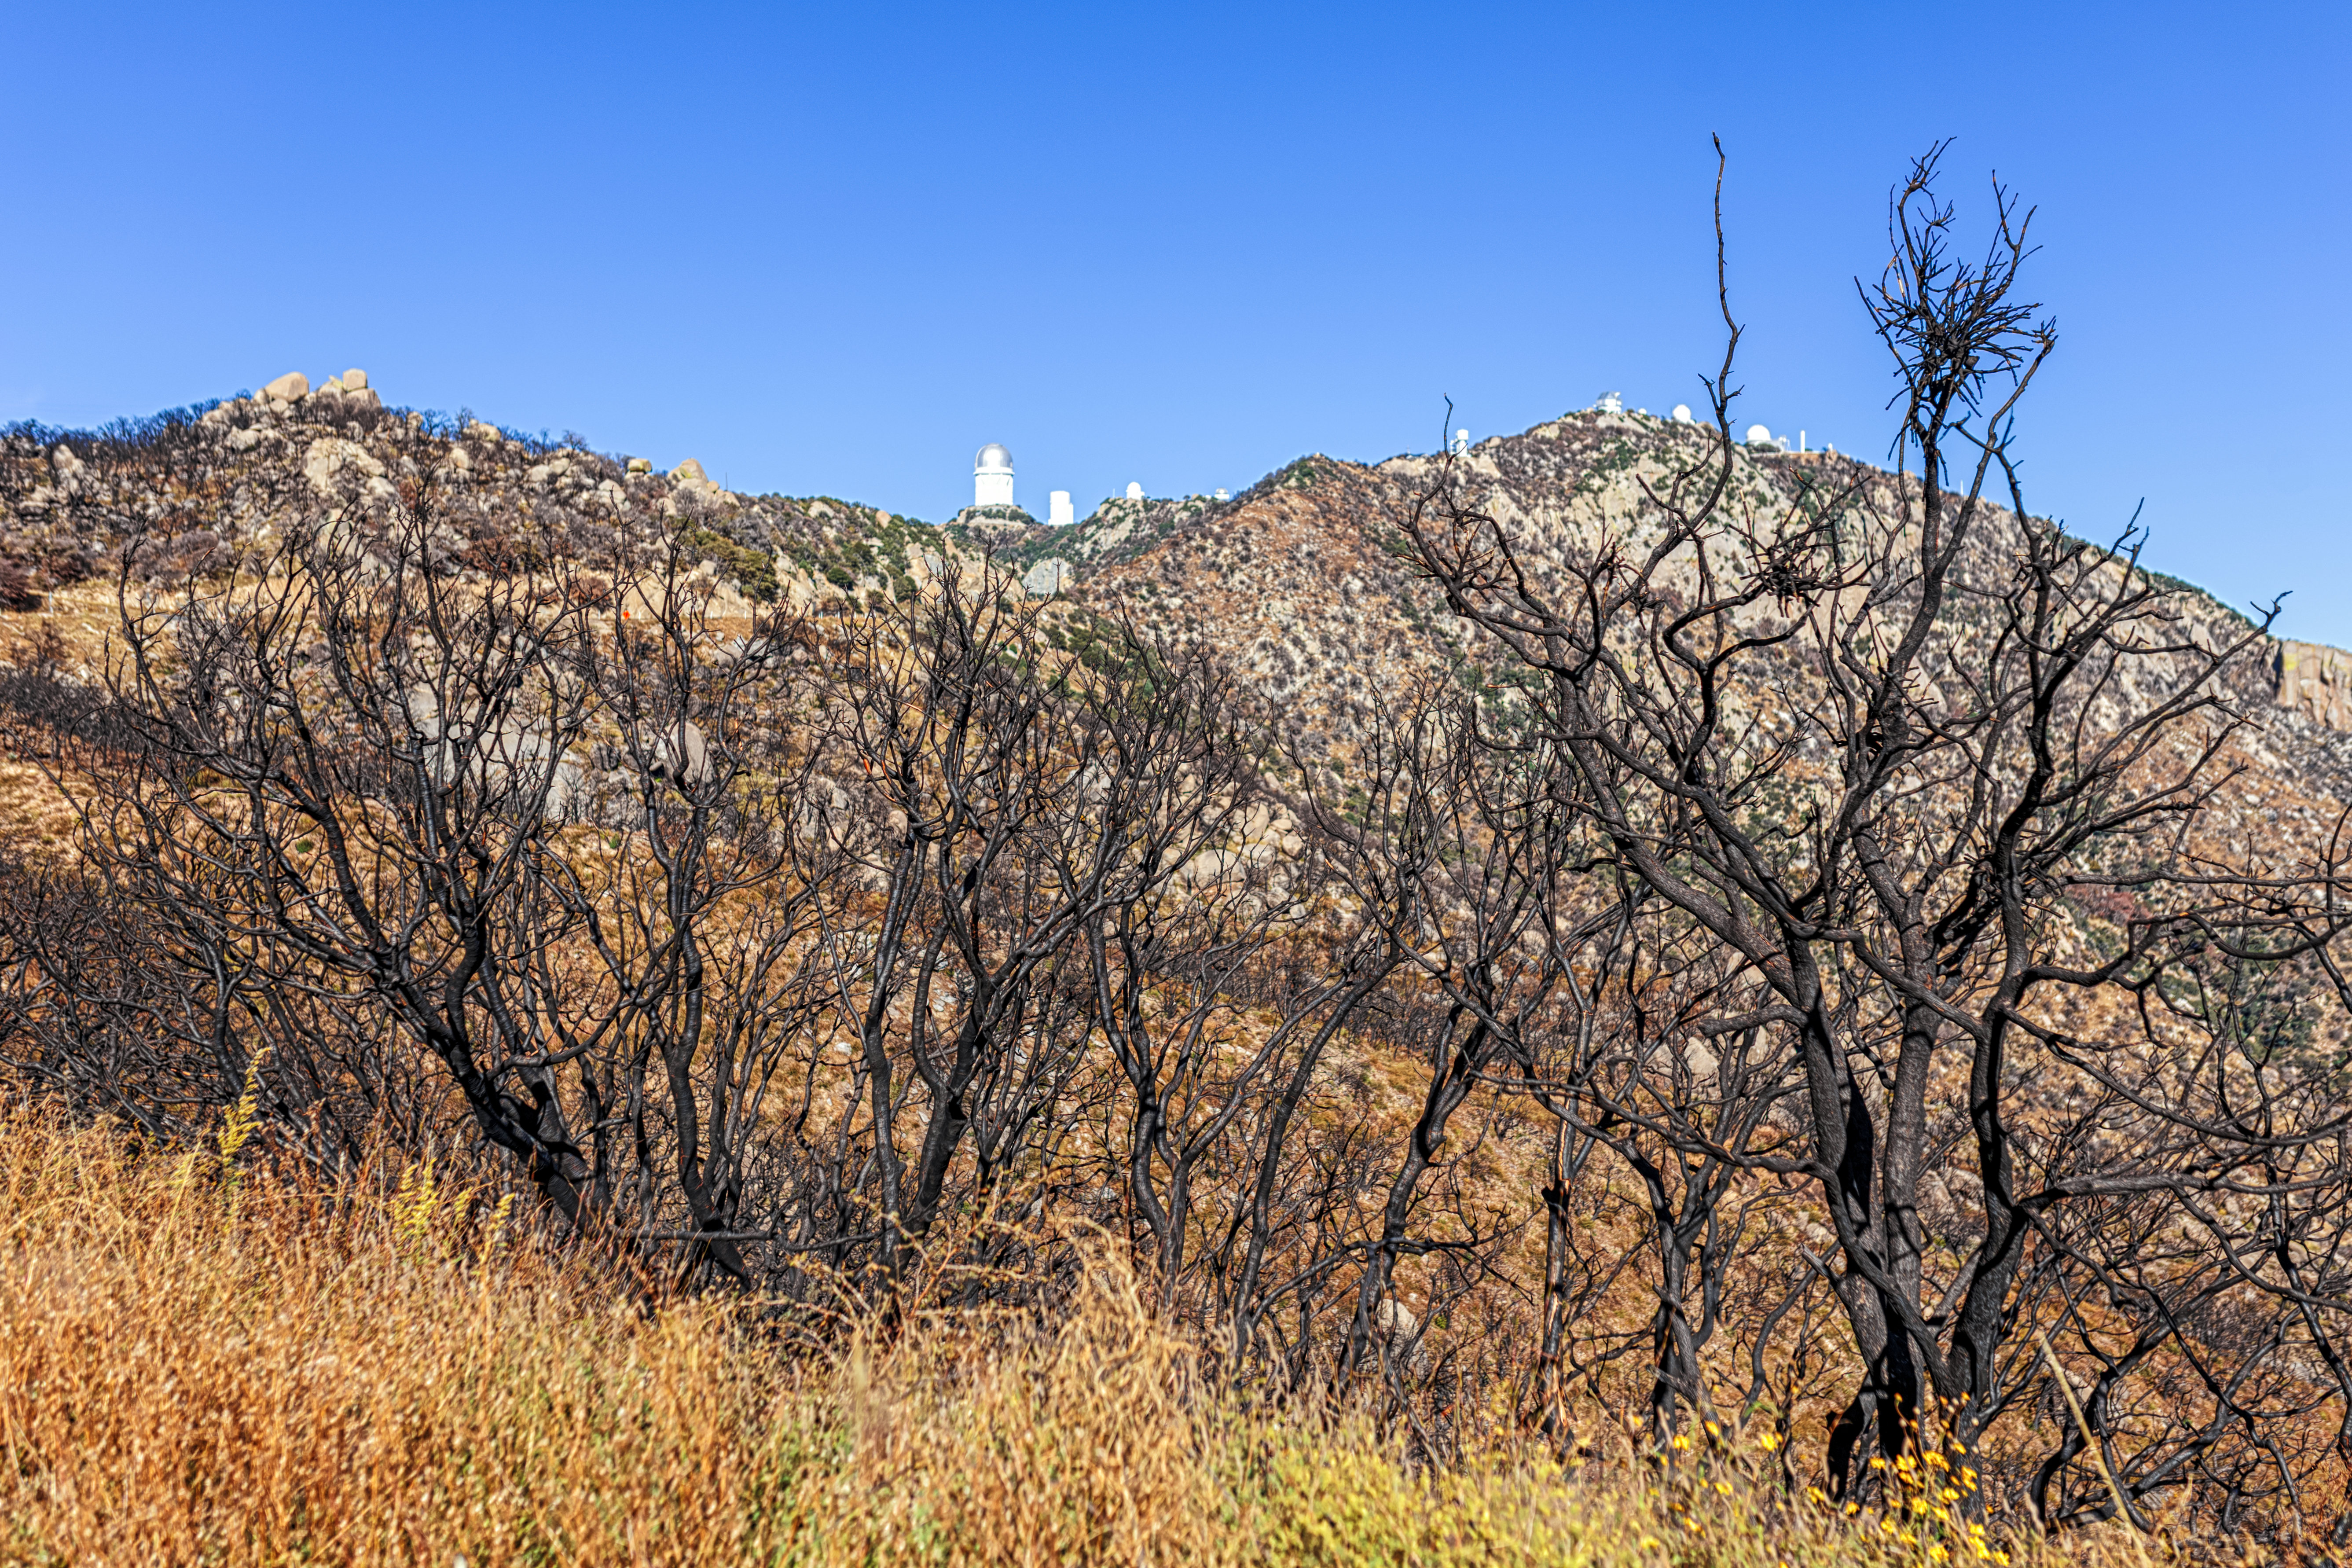

Contreras Fire Aftermath

The aftermath of the Contreras Fire that swept through Kitt Peak National Observatory in June 2022.

Credit: KPNO/NOIRLab/NSF/AURA/P. Horálek